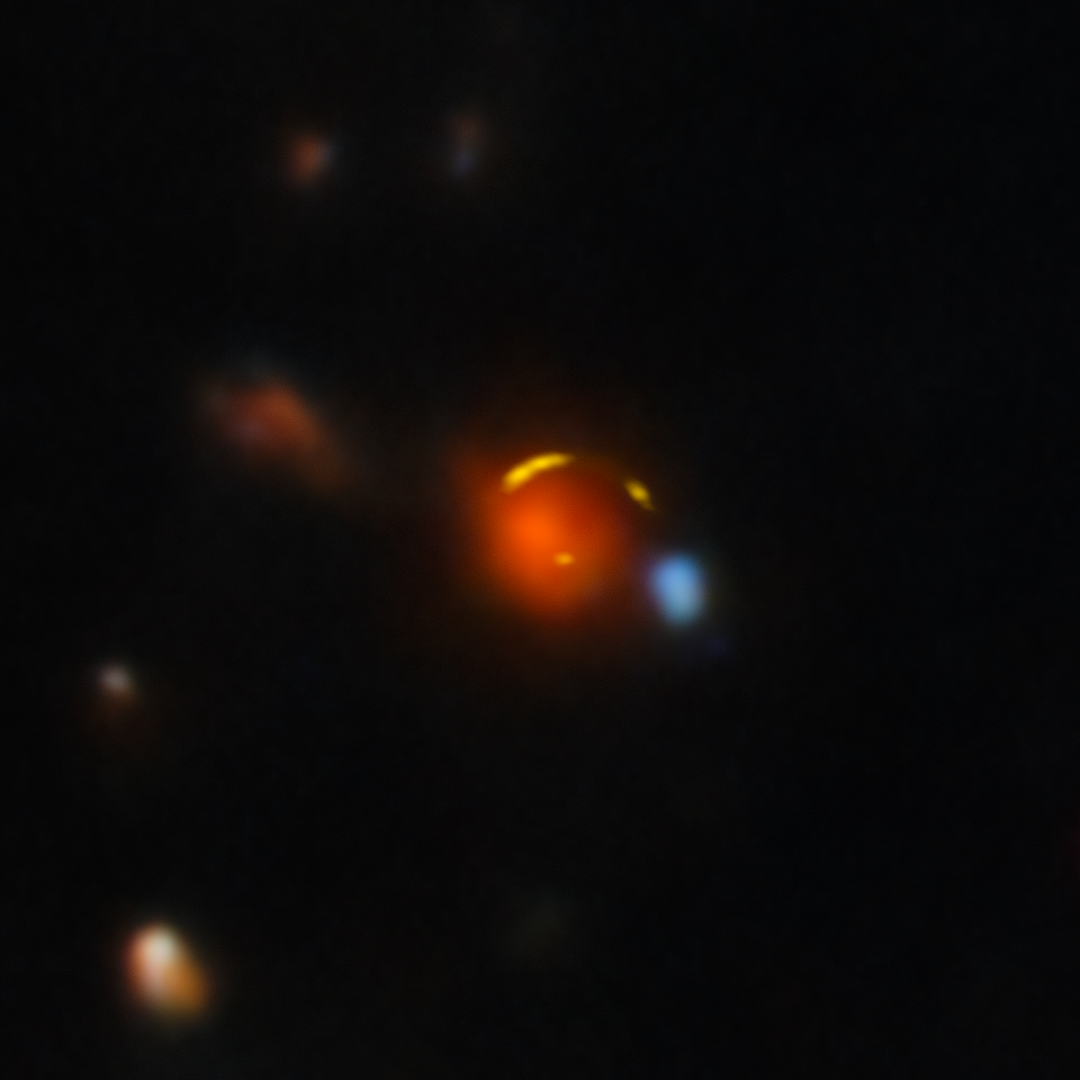

Gemini North and ALMA image of "Shadow Blaster"

This image shows the gravitationally lensed galaxy nicknamed "Shadow Blaster," which astronomers have identified as the likely source of the high-energy neutrino event IC 210922A, detected by the IceCube Neutrino Observatory in 2021.

Gravitational lensing occurs when a very massive foreground galaxy bends space-time, acting as a cosmic magnifying glass that enlarges and distorts the image of a more distant galaxy behind it. In this case, the red foreground galaxy is bending the light of the more distant Shadow Blaster galaxy, creating multiple distorted images of it that appear here as yellow arcs.

This composite image was created using data from the Atacama Large Millimeter/submillimeter Array (ALMA) and the Gemini North telescope, one half of the International Gemini Observatory, partly funded by the U.S. National Science Foundation and operated by NSF NOIRLab.

See an image of Shadow Blaster without the foreground galaxy here.

Credit: International Gemini Observatory/NOIRLab/NSF/AURA/ALMA (ESO/NAOJ/NRAO) Image Processing: T.A. Rector (University of Alaska Anchorage/NSF NOIRLab), D. de Martin & M. Zamani (NSF NOIRLab) Acknowledgment: PI: Yuji Urata (MITOS Science Co., LTD.)